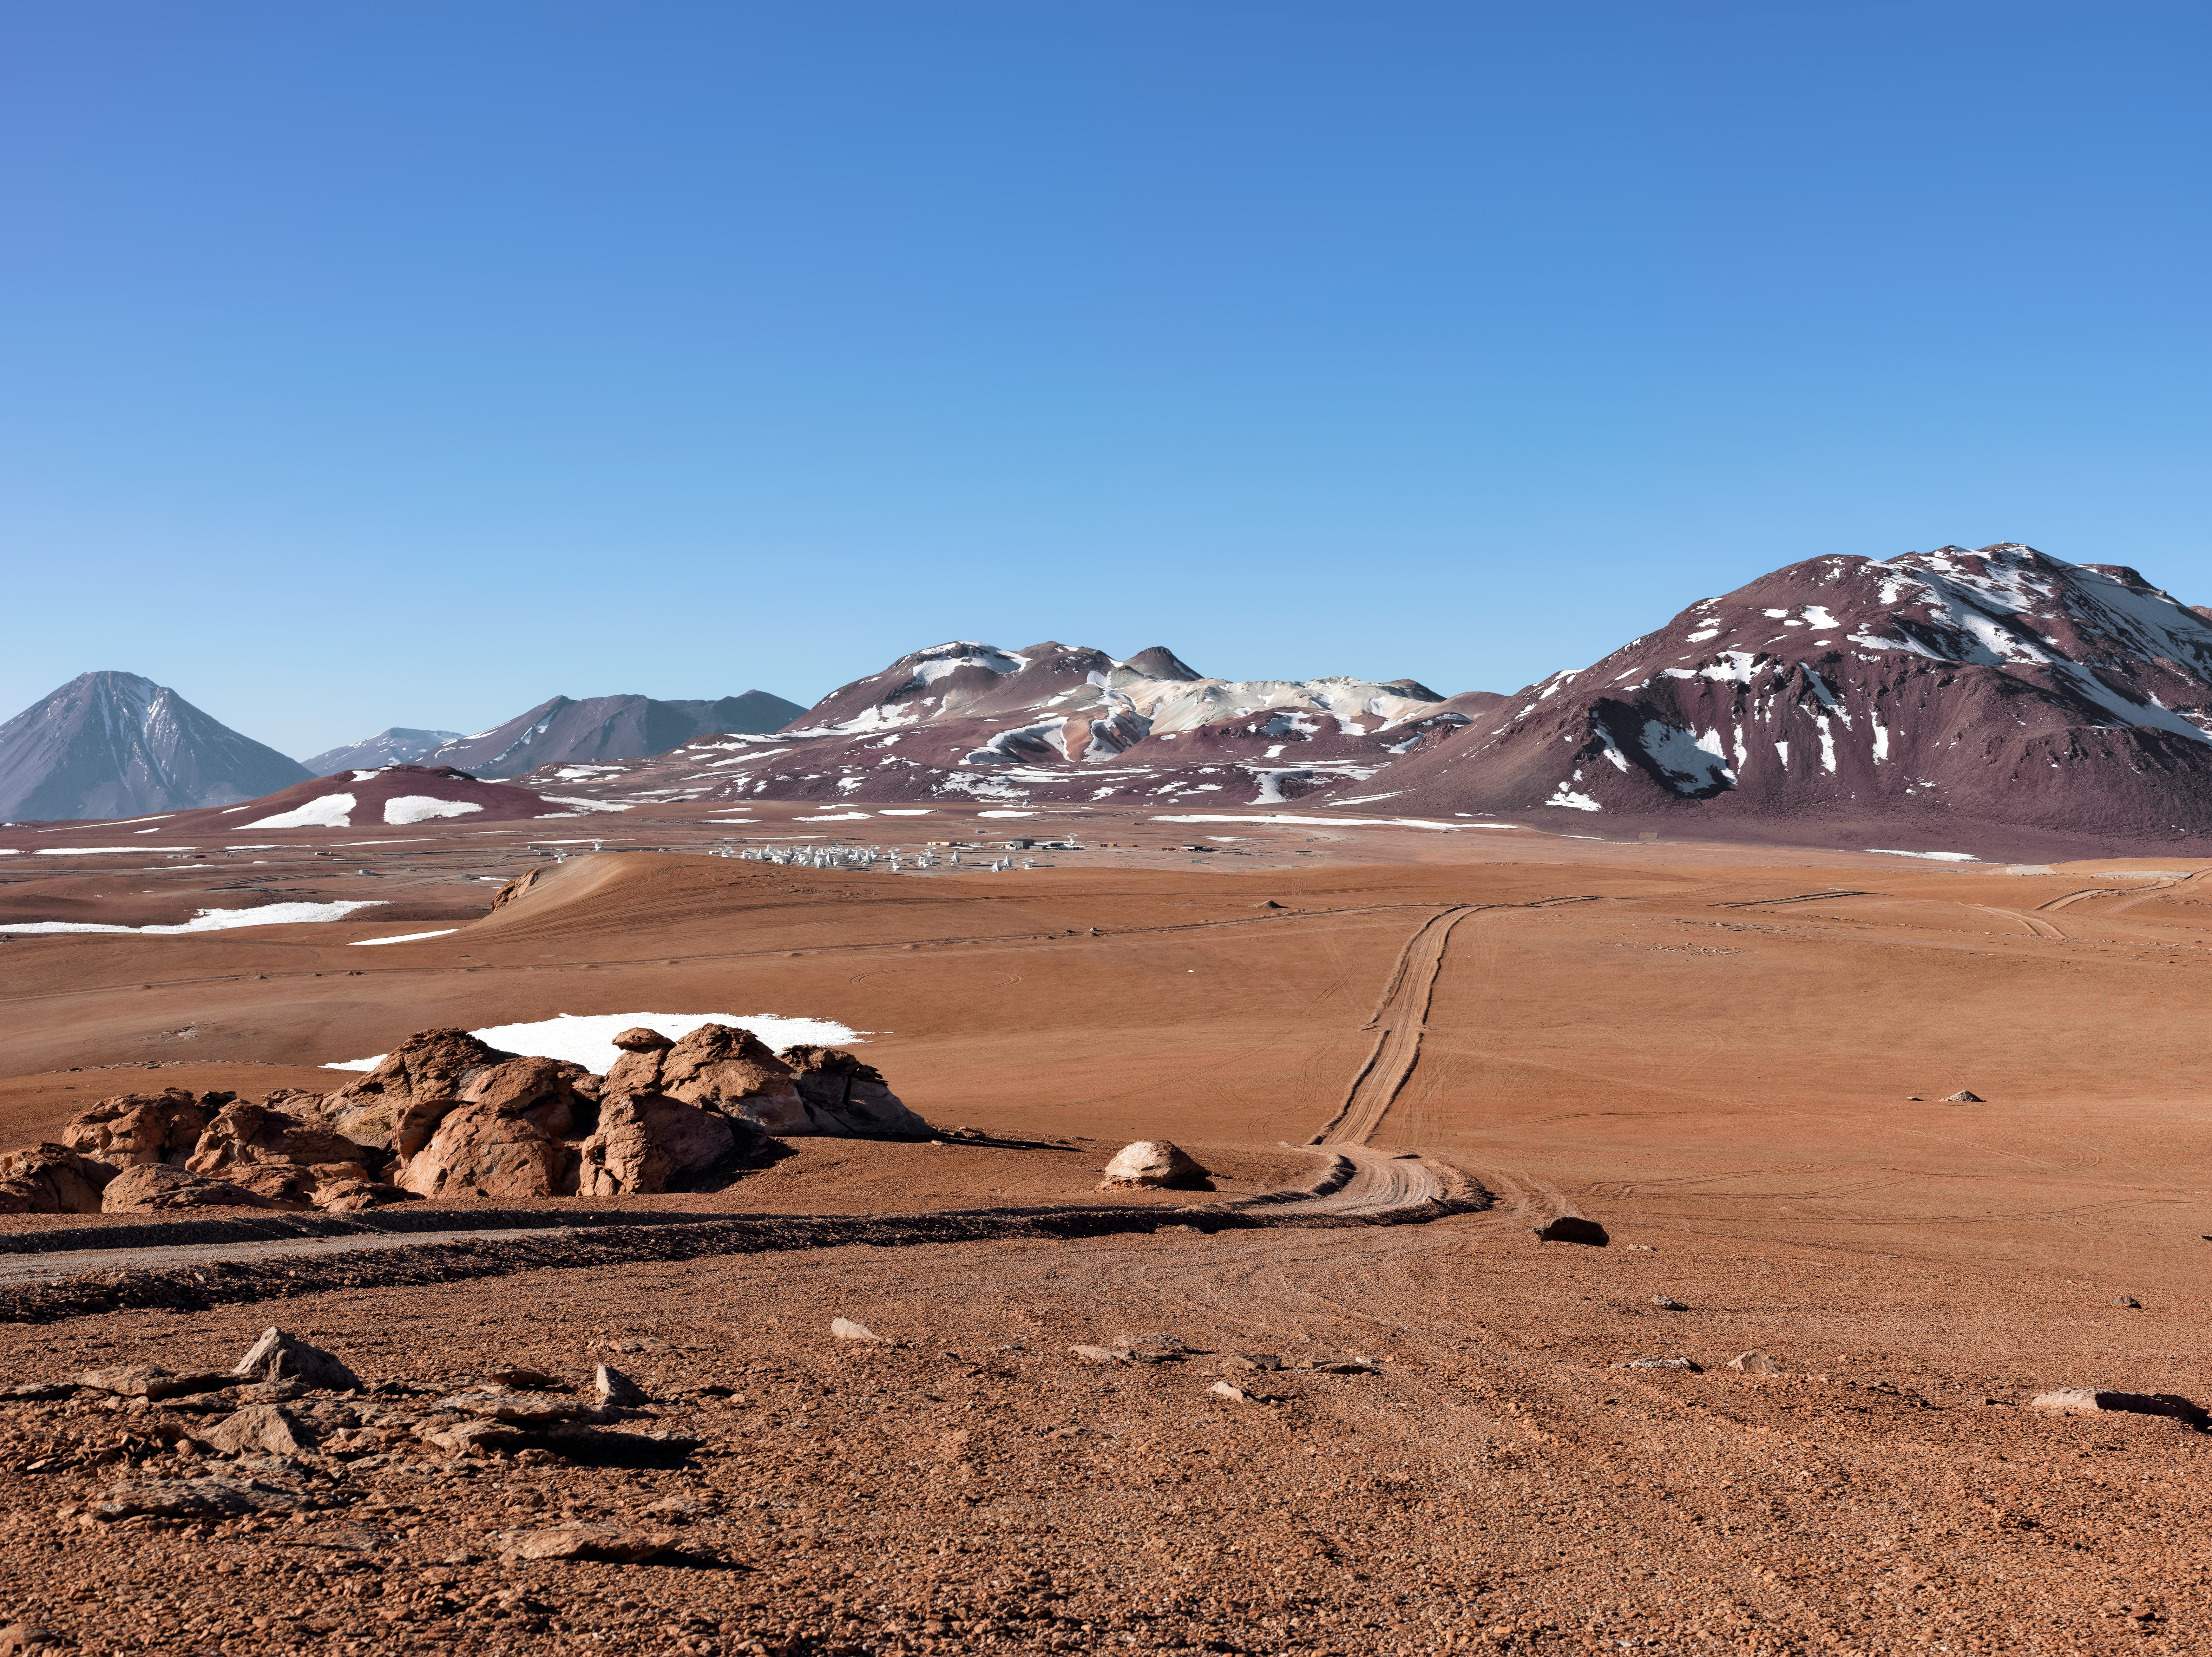

ALMA's secluded spot

The Chajnantor plateau, pockmarked with snow and threaded by a solitary dust track, provides an elegant home for ALMA, seen nestled in the midground of the image.

Credit: M. Najjar/ESO